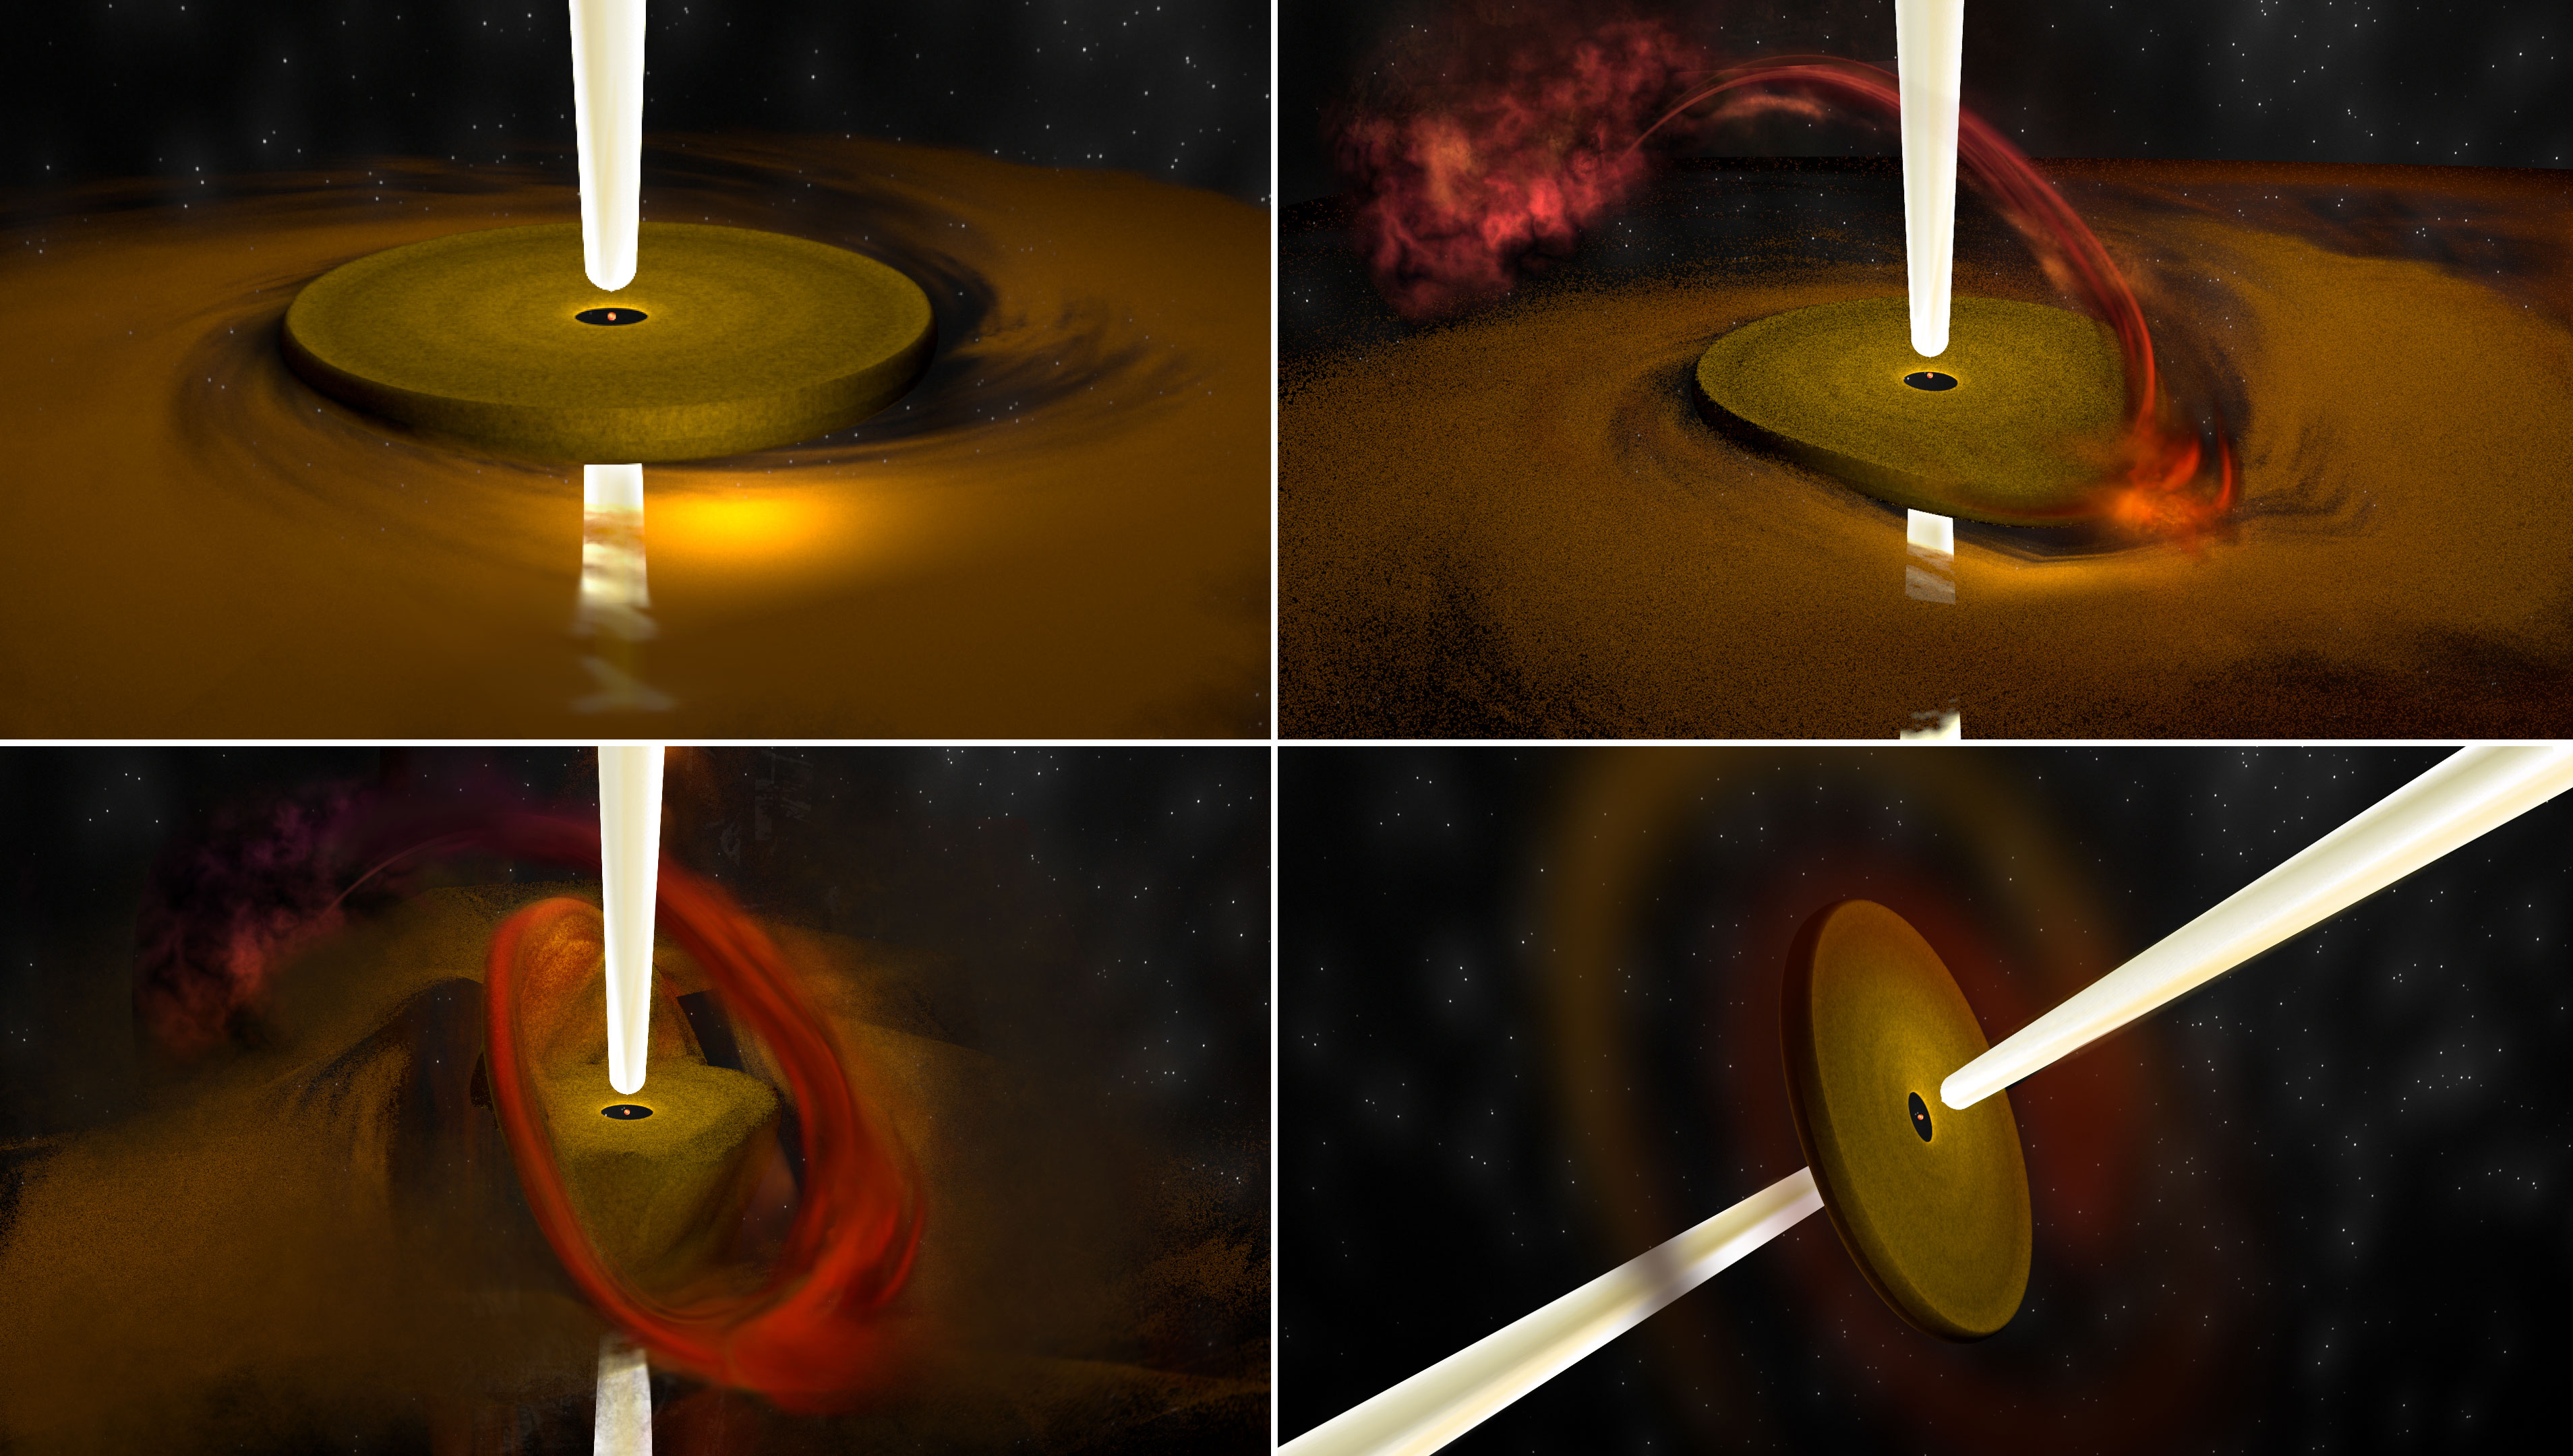

nrao21df02_final

Artist's conception illustrates process seen in forming stars much more massive than the Sun. At top left, material is being drawn into the young star through an orbiting disk which generates a fast-moving jet of material outward. At top right, material begins coming in from another direction, and at bottom left, begins deforming the original disk until, at bottom right, the disk orientation -- and the jet orientation -- have changed.

Credit: Bill Saxton, NRAO/AUI/NSF